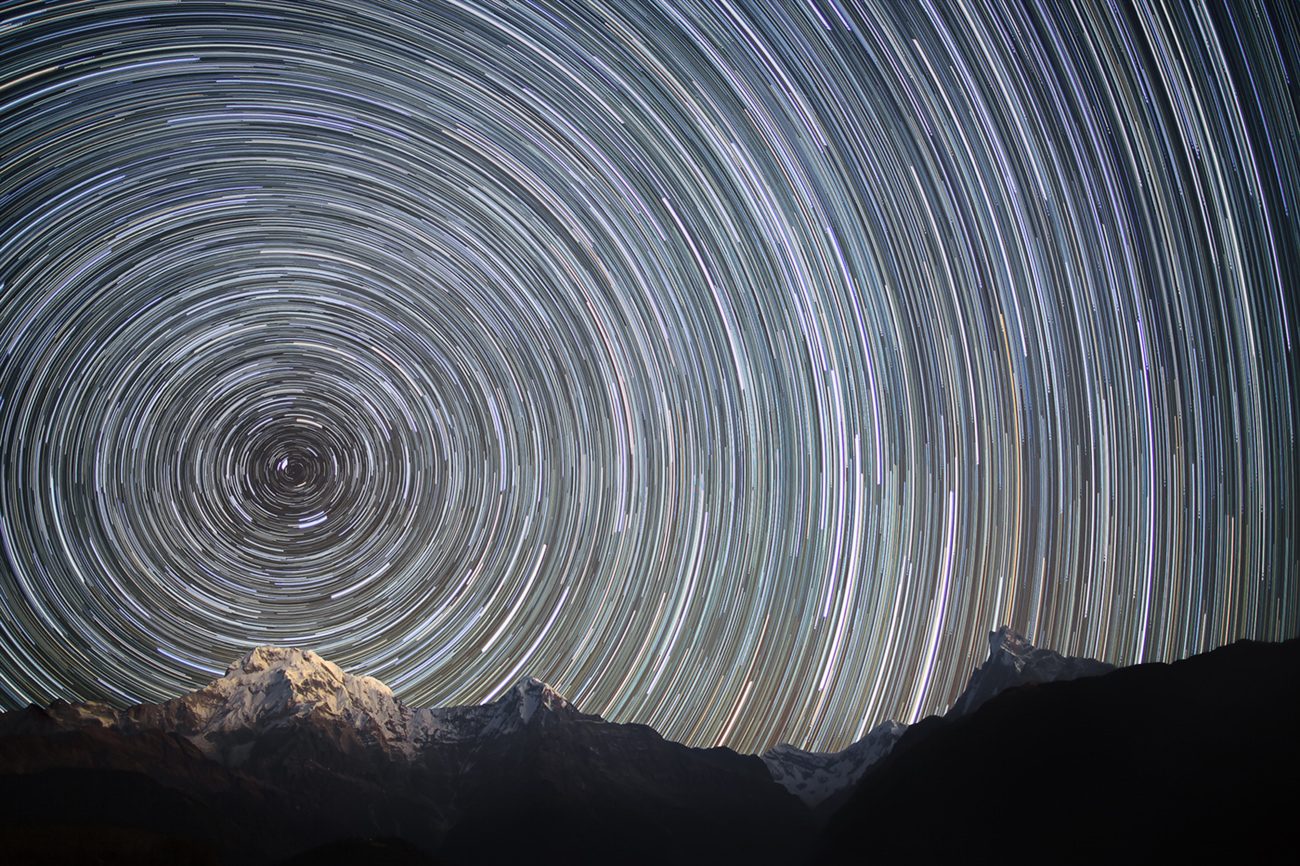

Earth Rotation (Nepal, Himalayas)

Earth's rotation is the rotation of the planet Earth around its own axis. The Earth rotates from the west towards east. As viewed from North Star or polestar Polaris, the Earth turns counter-clockwise.

Credit: Anton Yankovyi